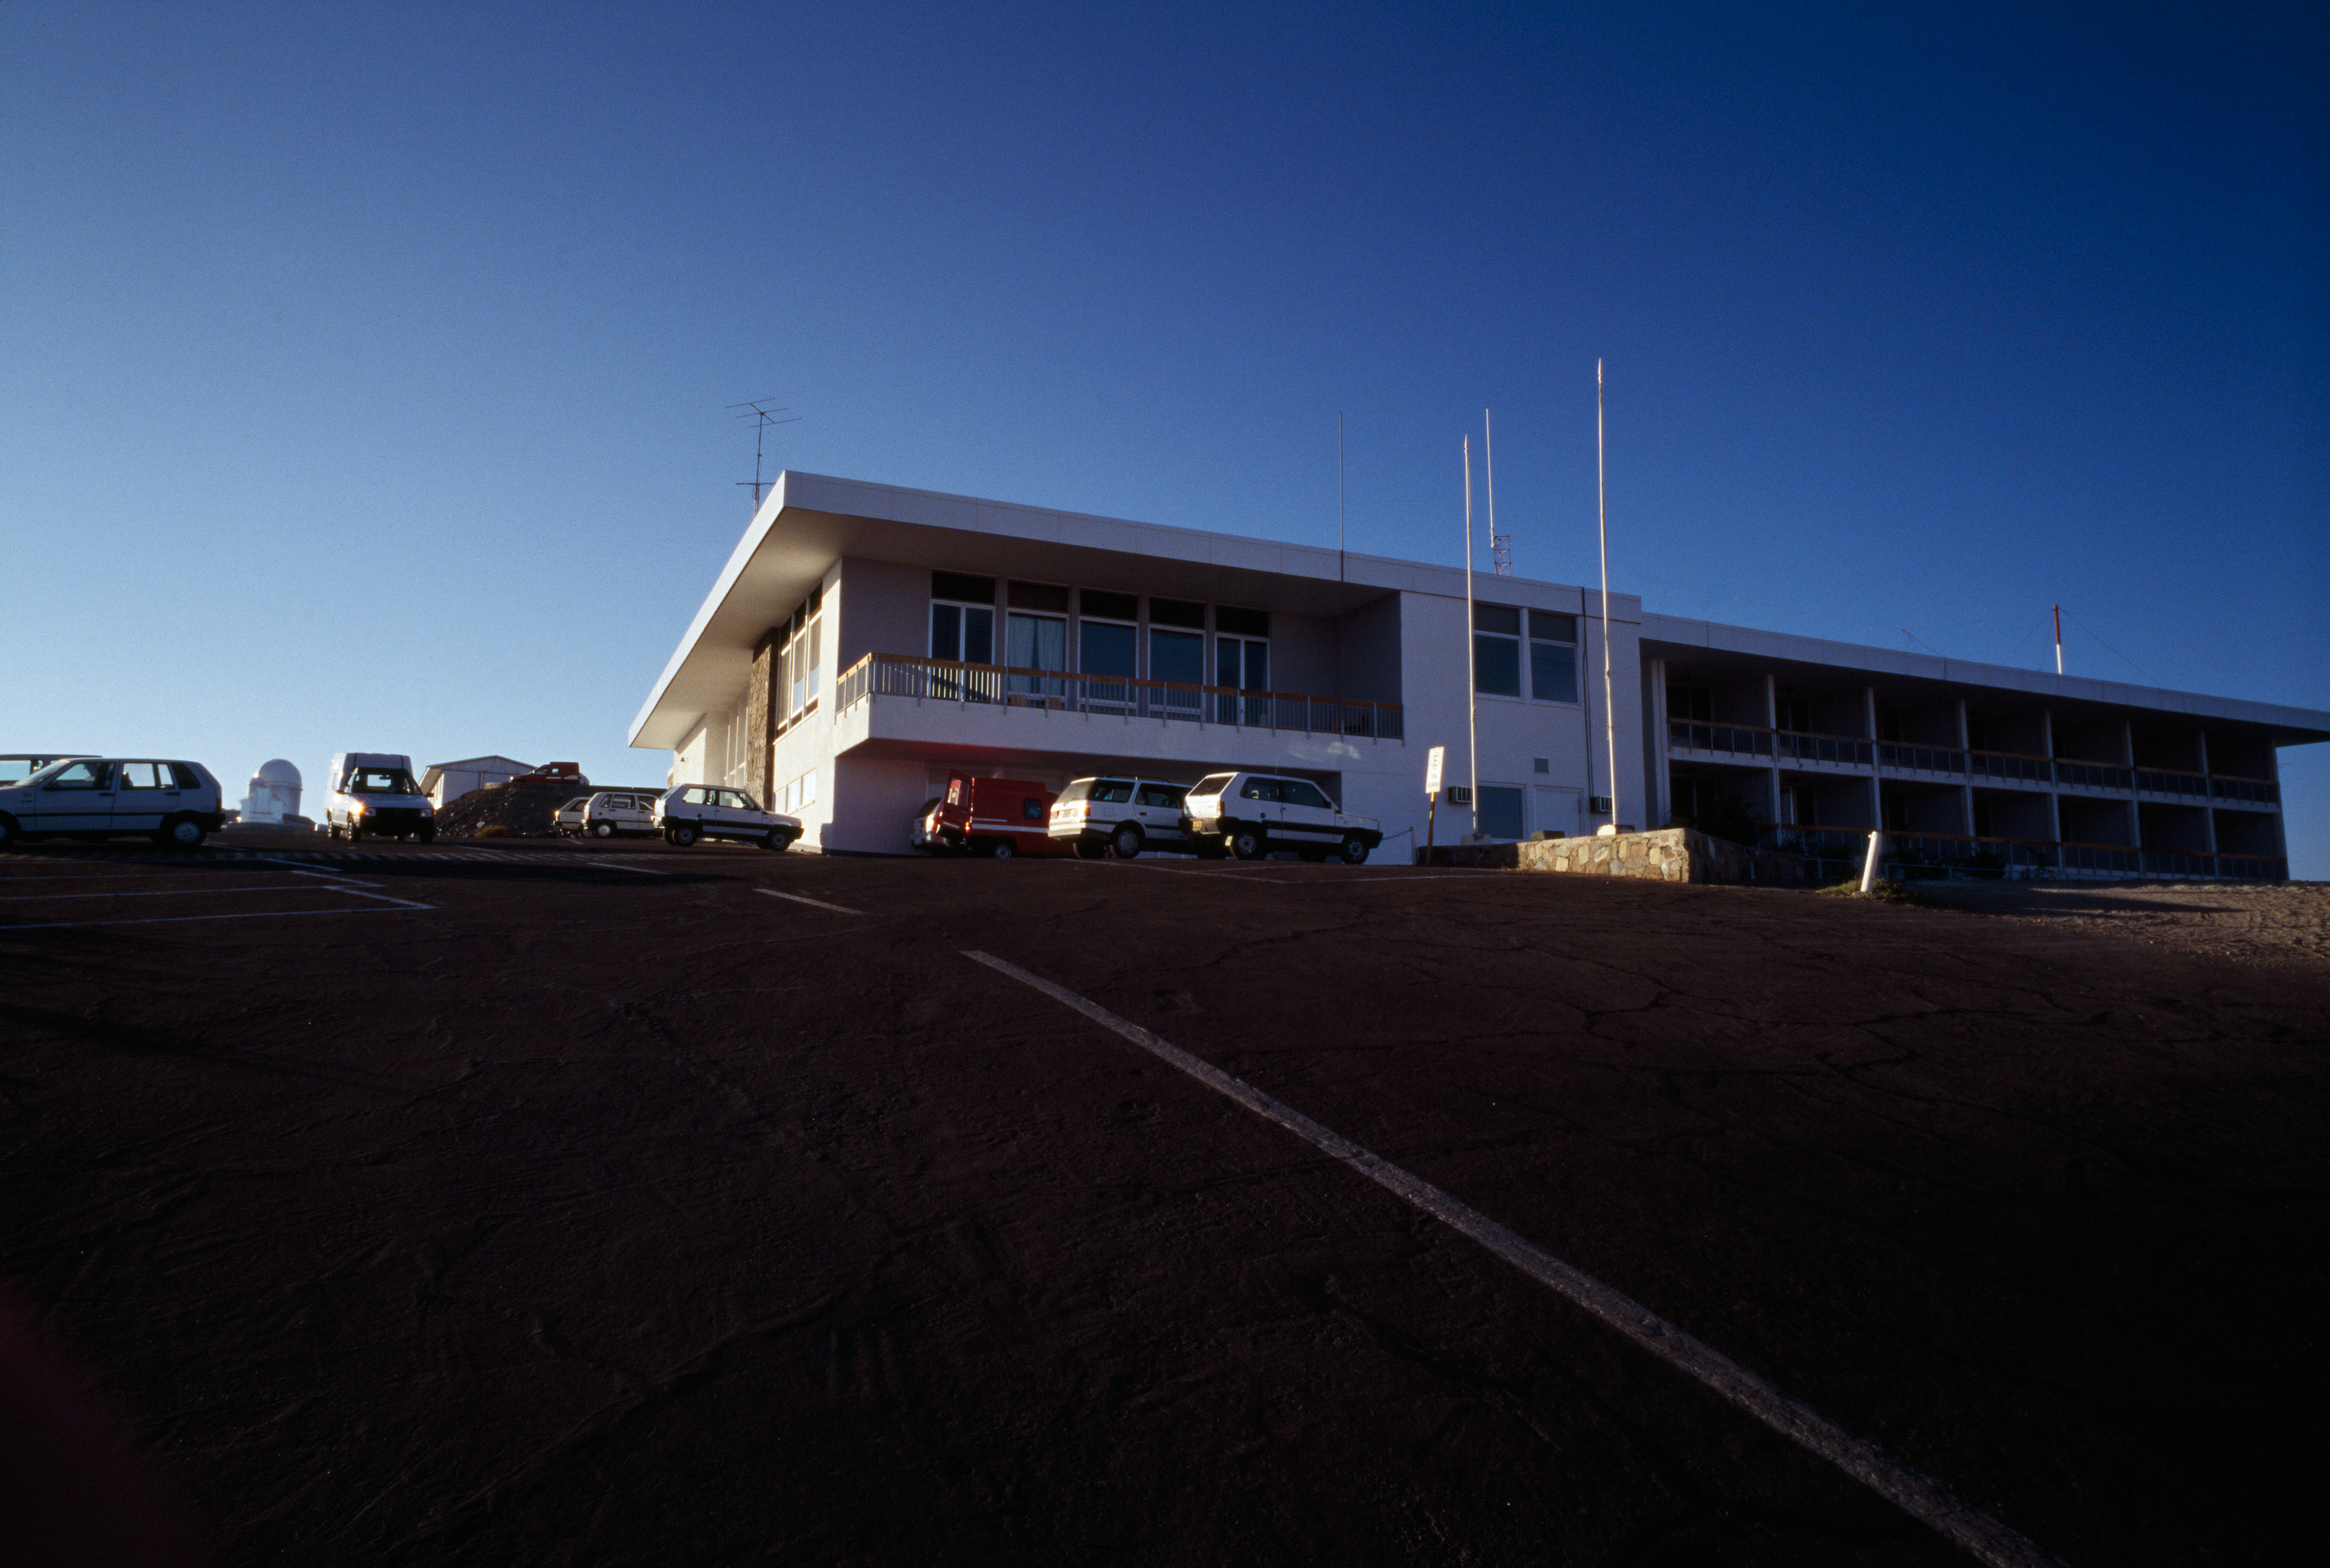

The La Silla Hotel

The La Silla hotel: the heart of La Silla with canteen, offices and rooms. Image taken in February 1996.

Credit: ESO